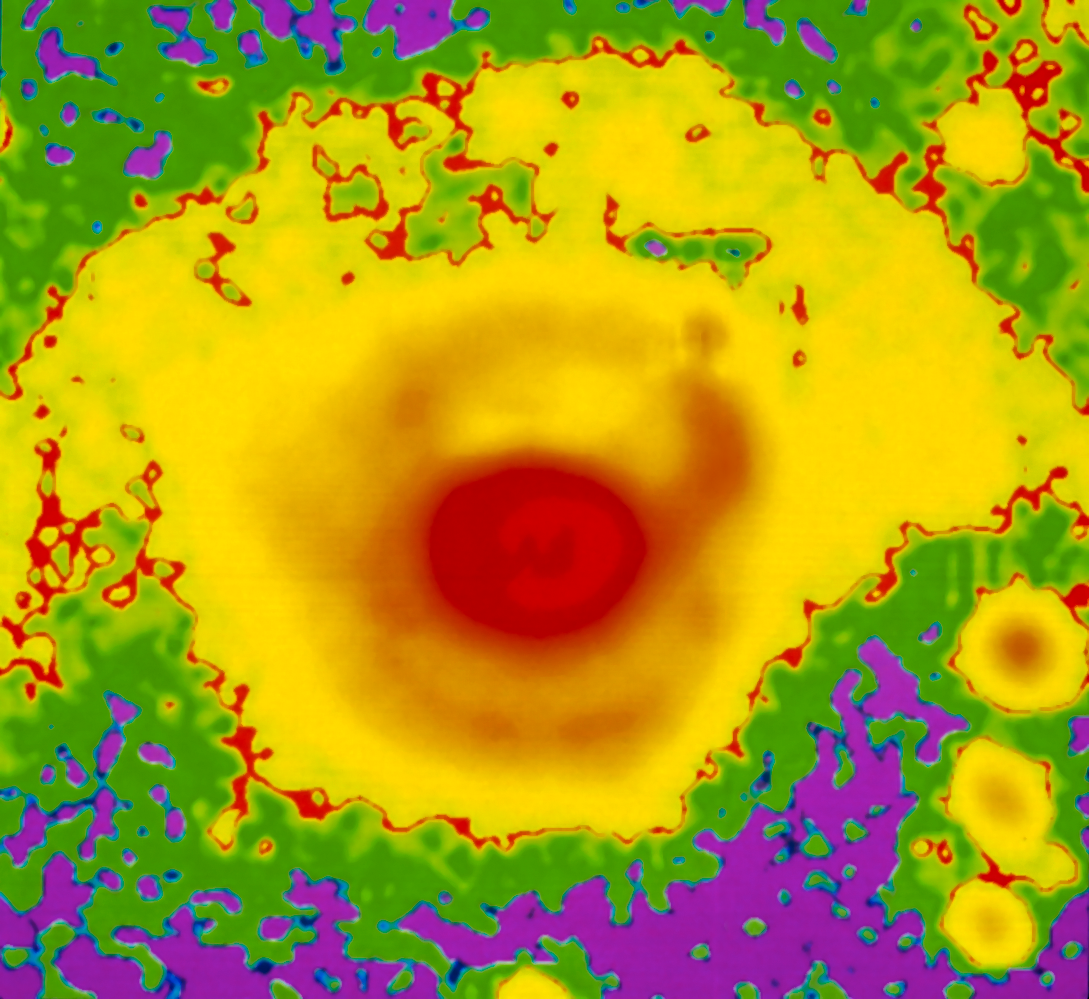

High resolution SN 1987A by NTT

A high resolution image of supernova SN 1987A taken with the New Technology Telescope (NTT) and processed to remove the images of the supernova envelope. The inner, structured nebula is composed of a mixture of gas and dust. The outer smooth nebula, shaped like “Napoleon´s hat”, is a pure reflection nebula. The widths of the arms and the three fields of stars to the lower right are about 0.45 arcseconds across, the seeing limit at the time of the exposure. The field size is 13.5 x 12.6 arcseconds.

Credit: ESO